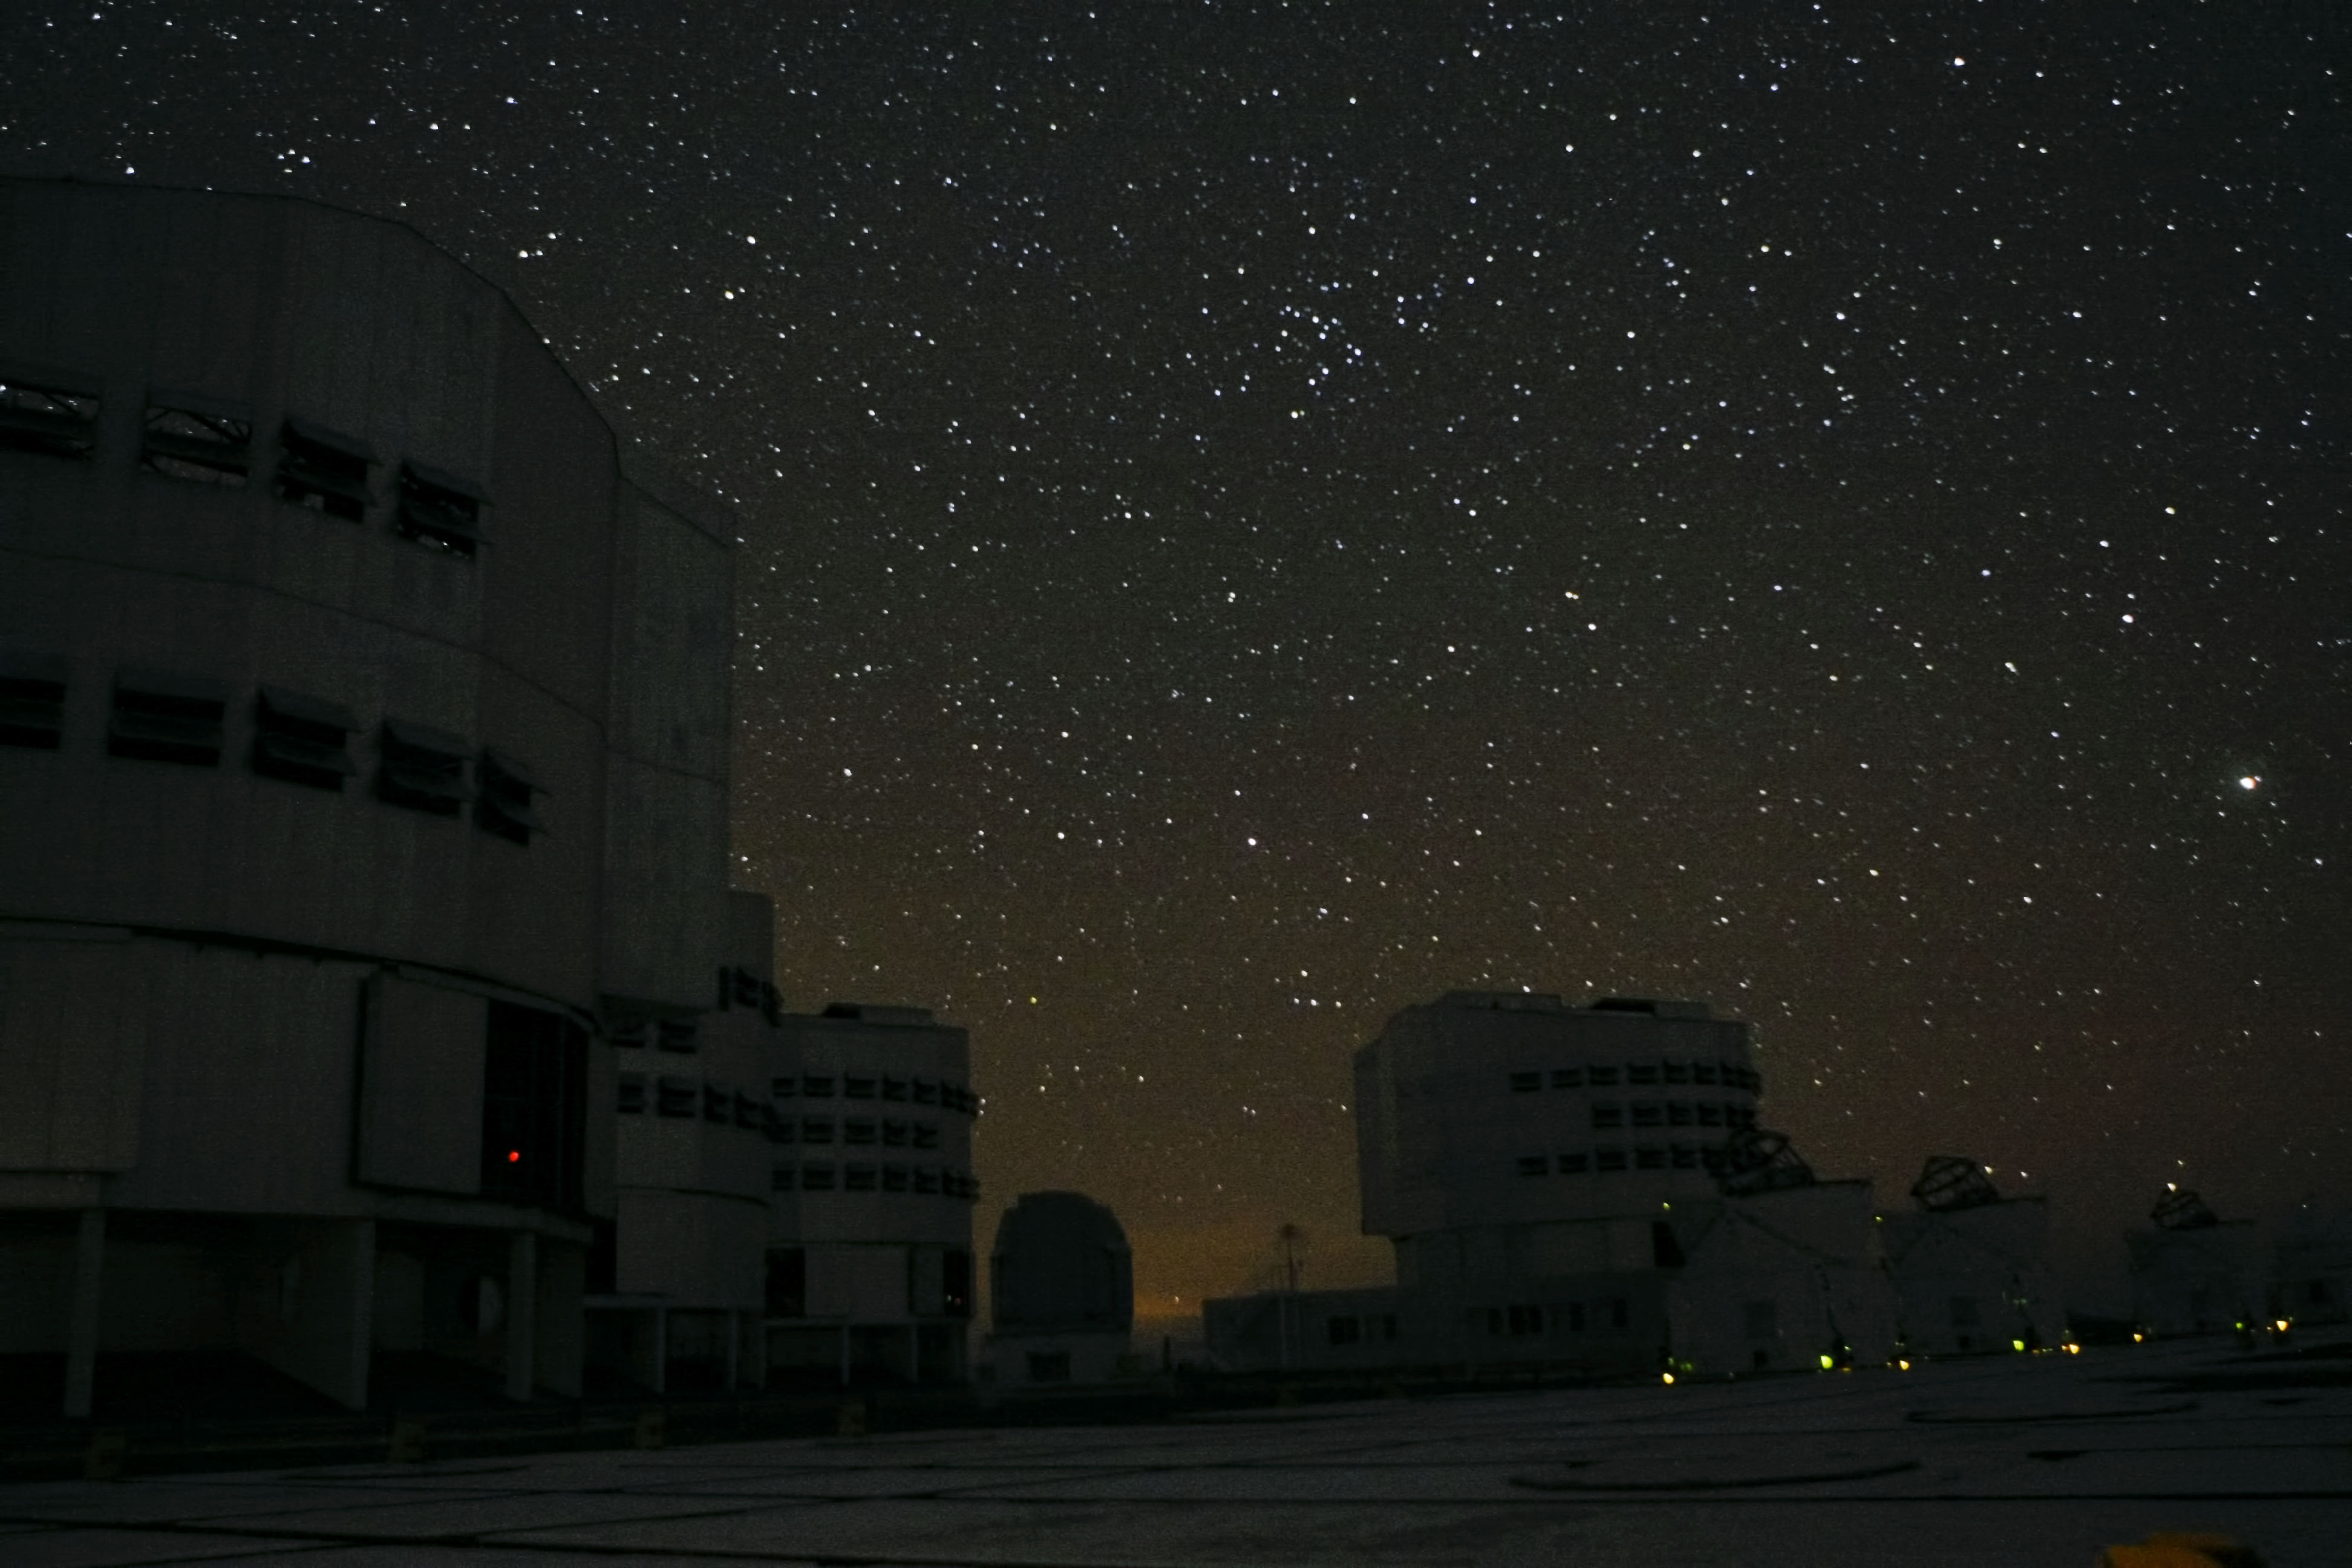

Night time view of the ESO Very Large Telescope

This night time view shows the ESO Very Large Telescope at the Paranal Observatory in Chile. The four Unit Telescopes of the VLT appear at the left. The smaller dome in the centre is the enclosure of the VLT Survey Telescope (VST) and three of the Auxiliary Telescopes, used for interferometry, appear on the right.

Credit: ESO